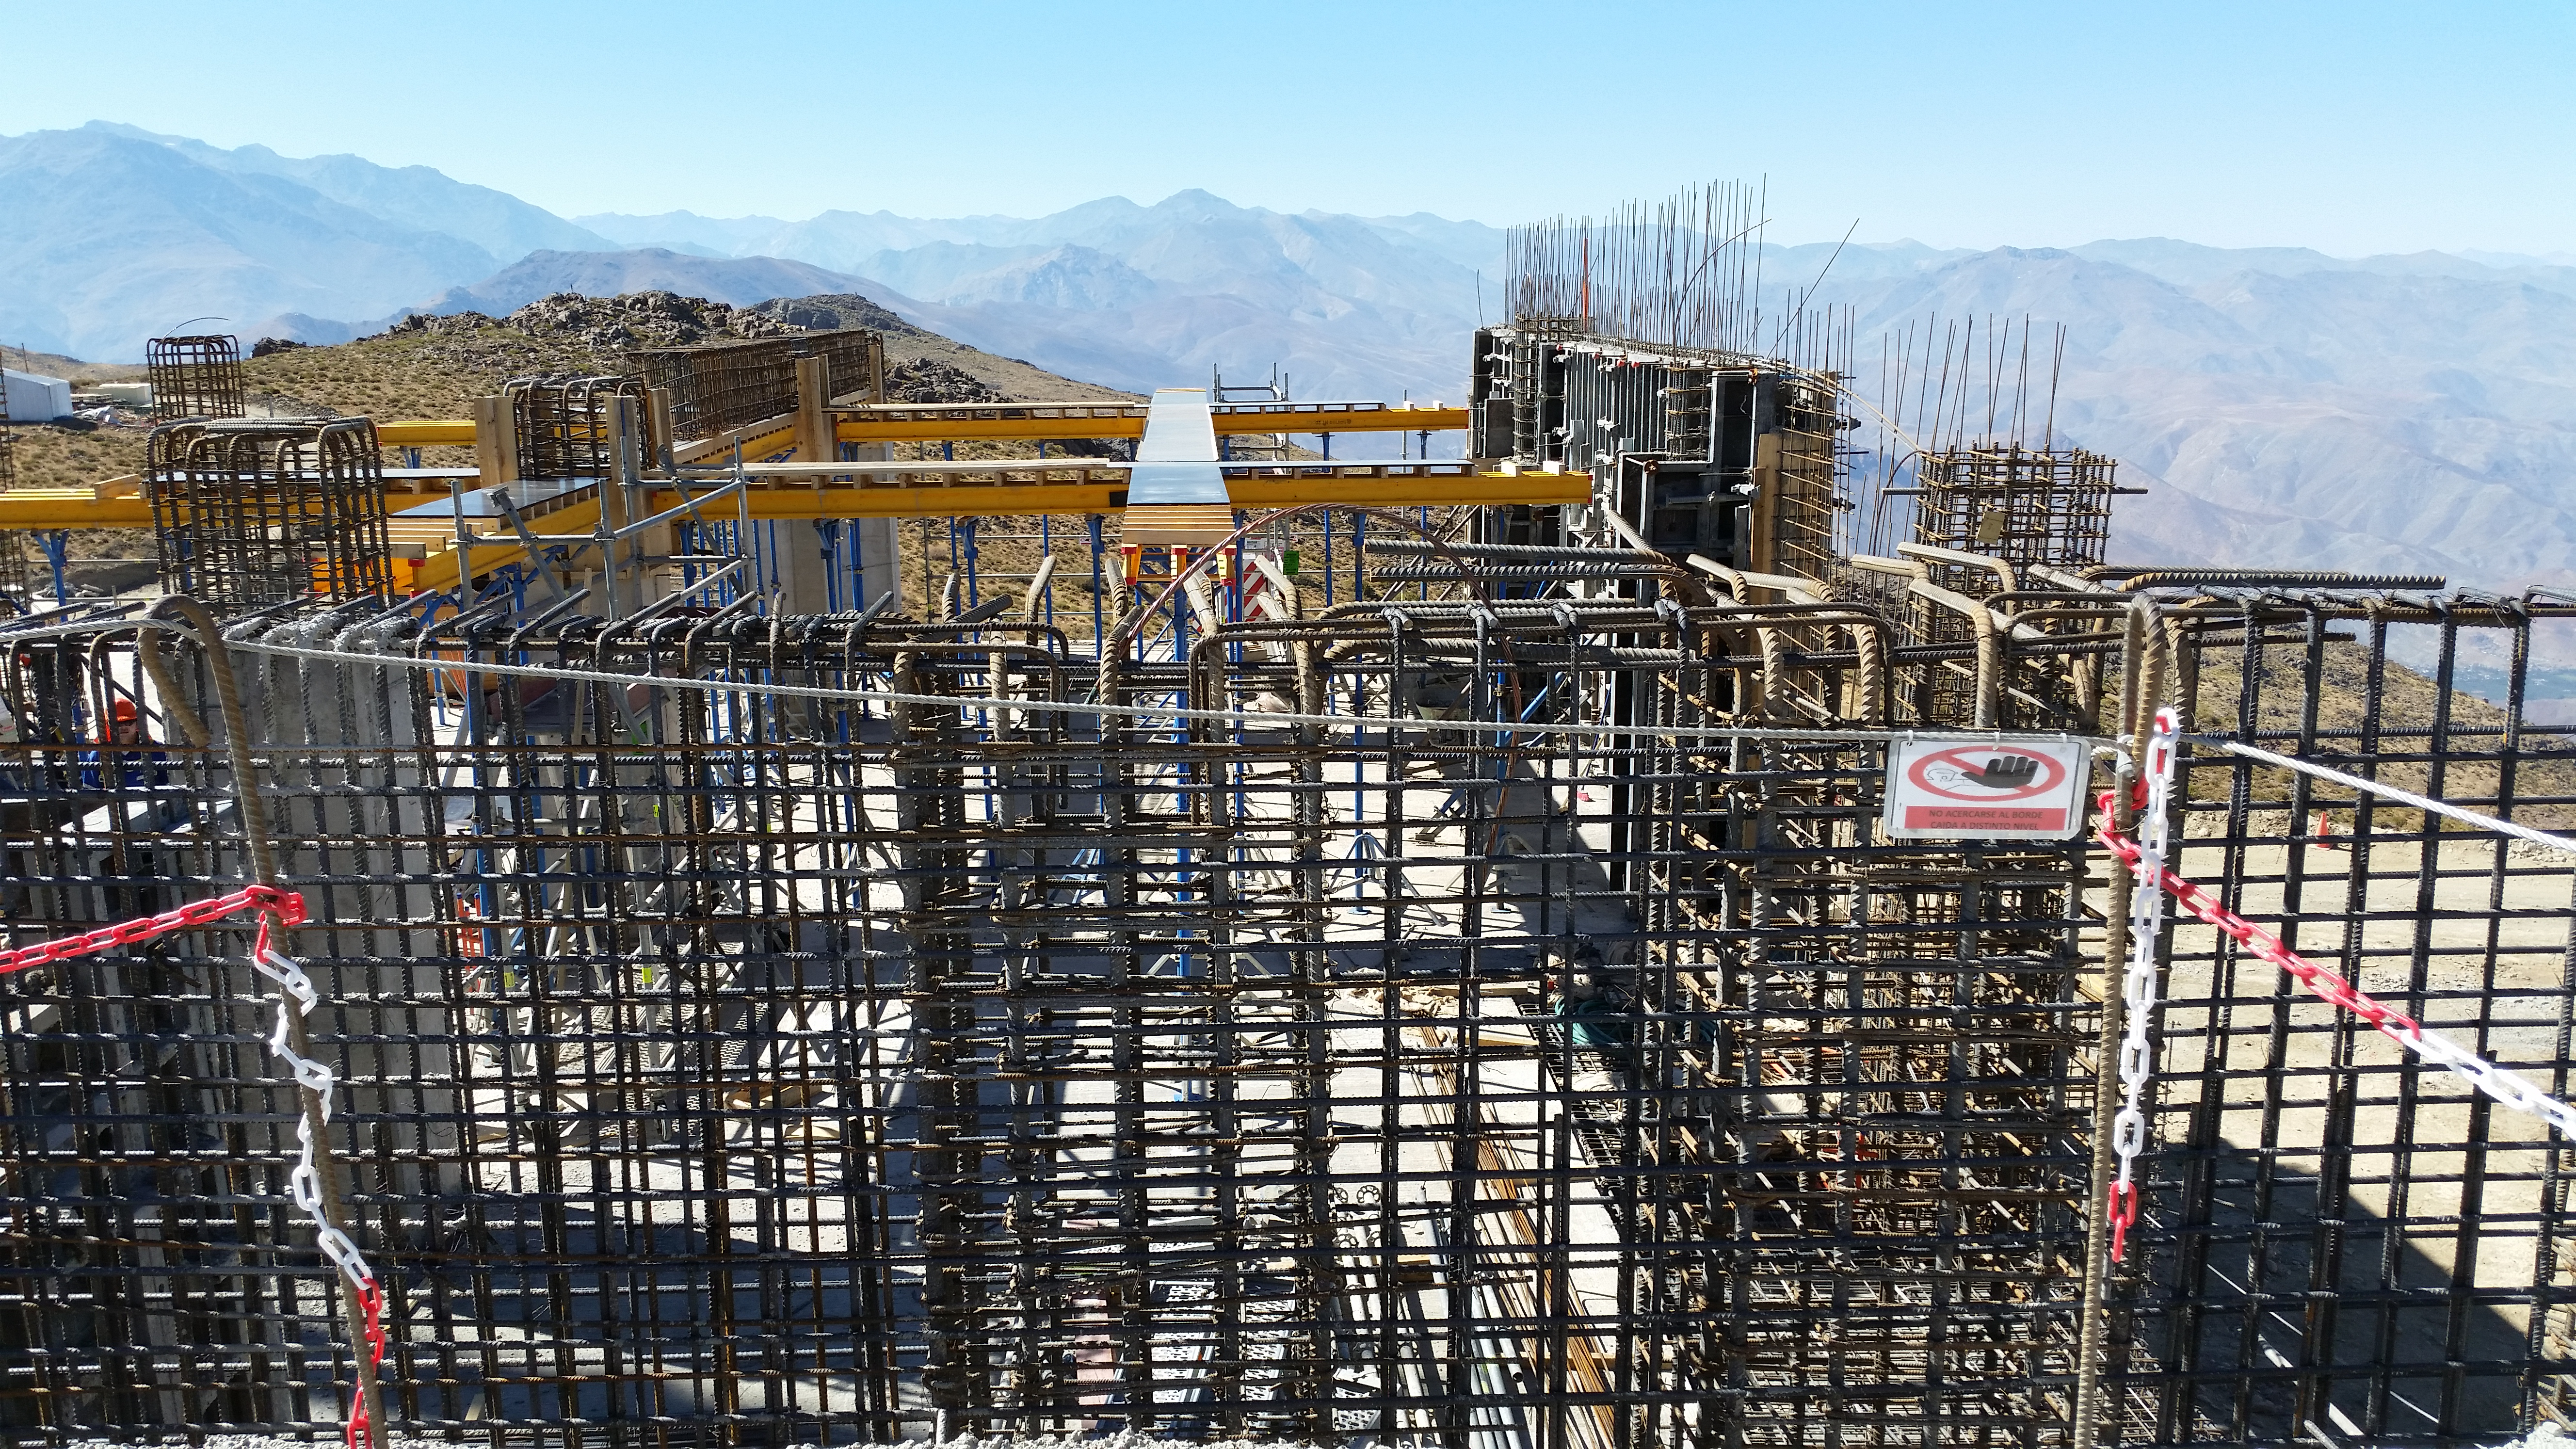

First week of February 2016 collection

Continuous work in the transformer area and nitrogen tanks.

Credit: Rubin Observatory/NSF/AURA